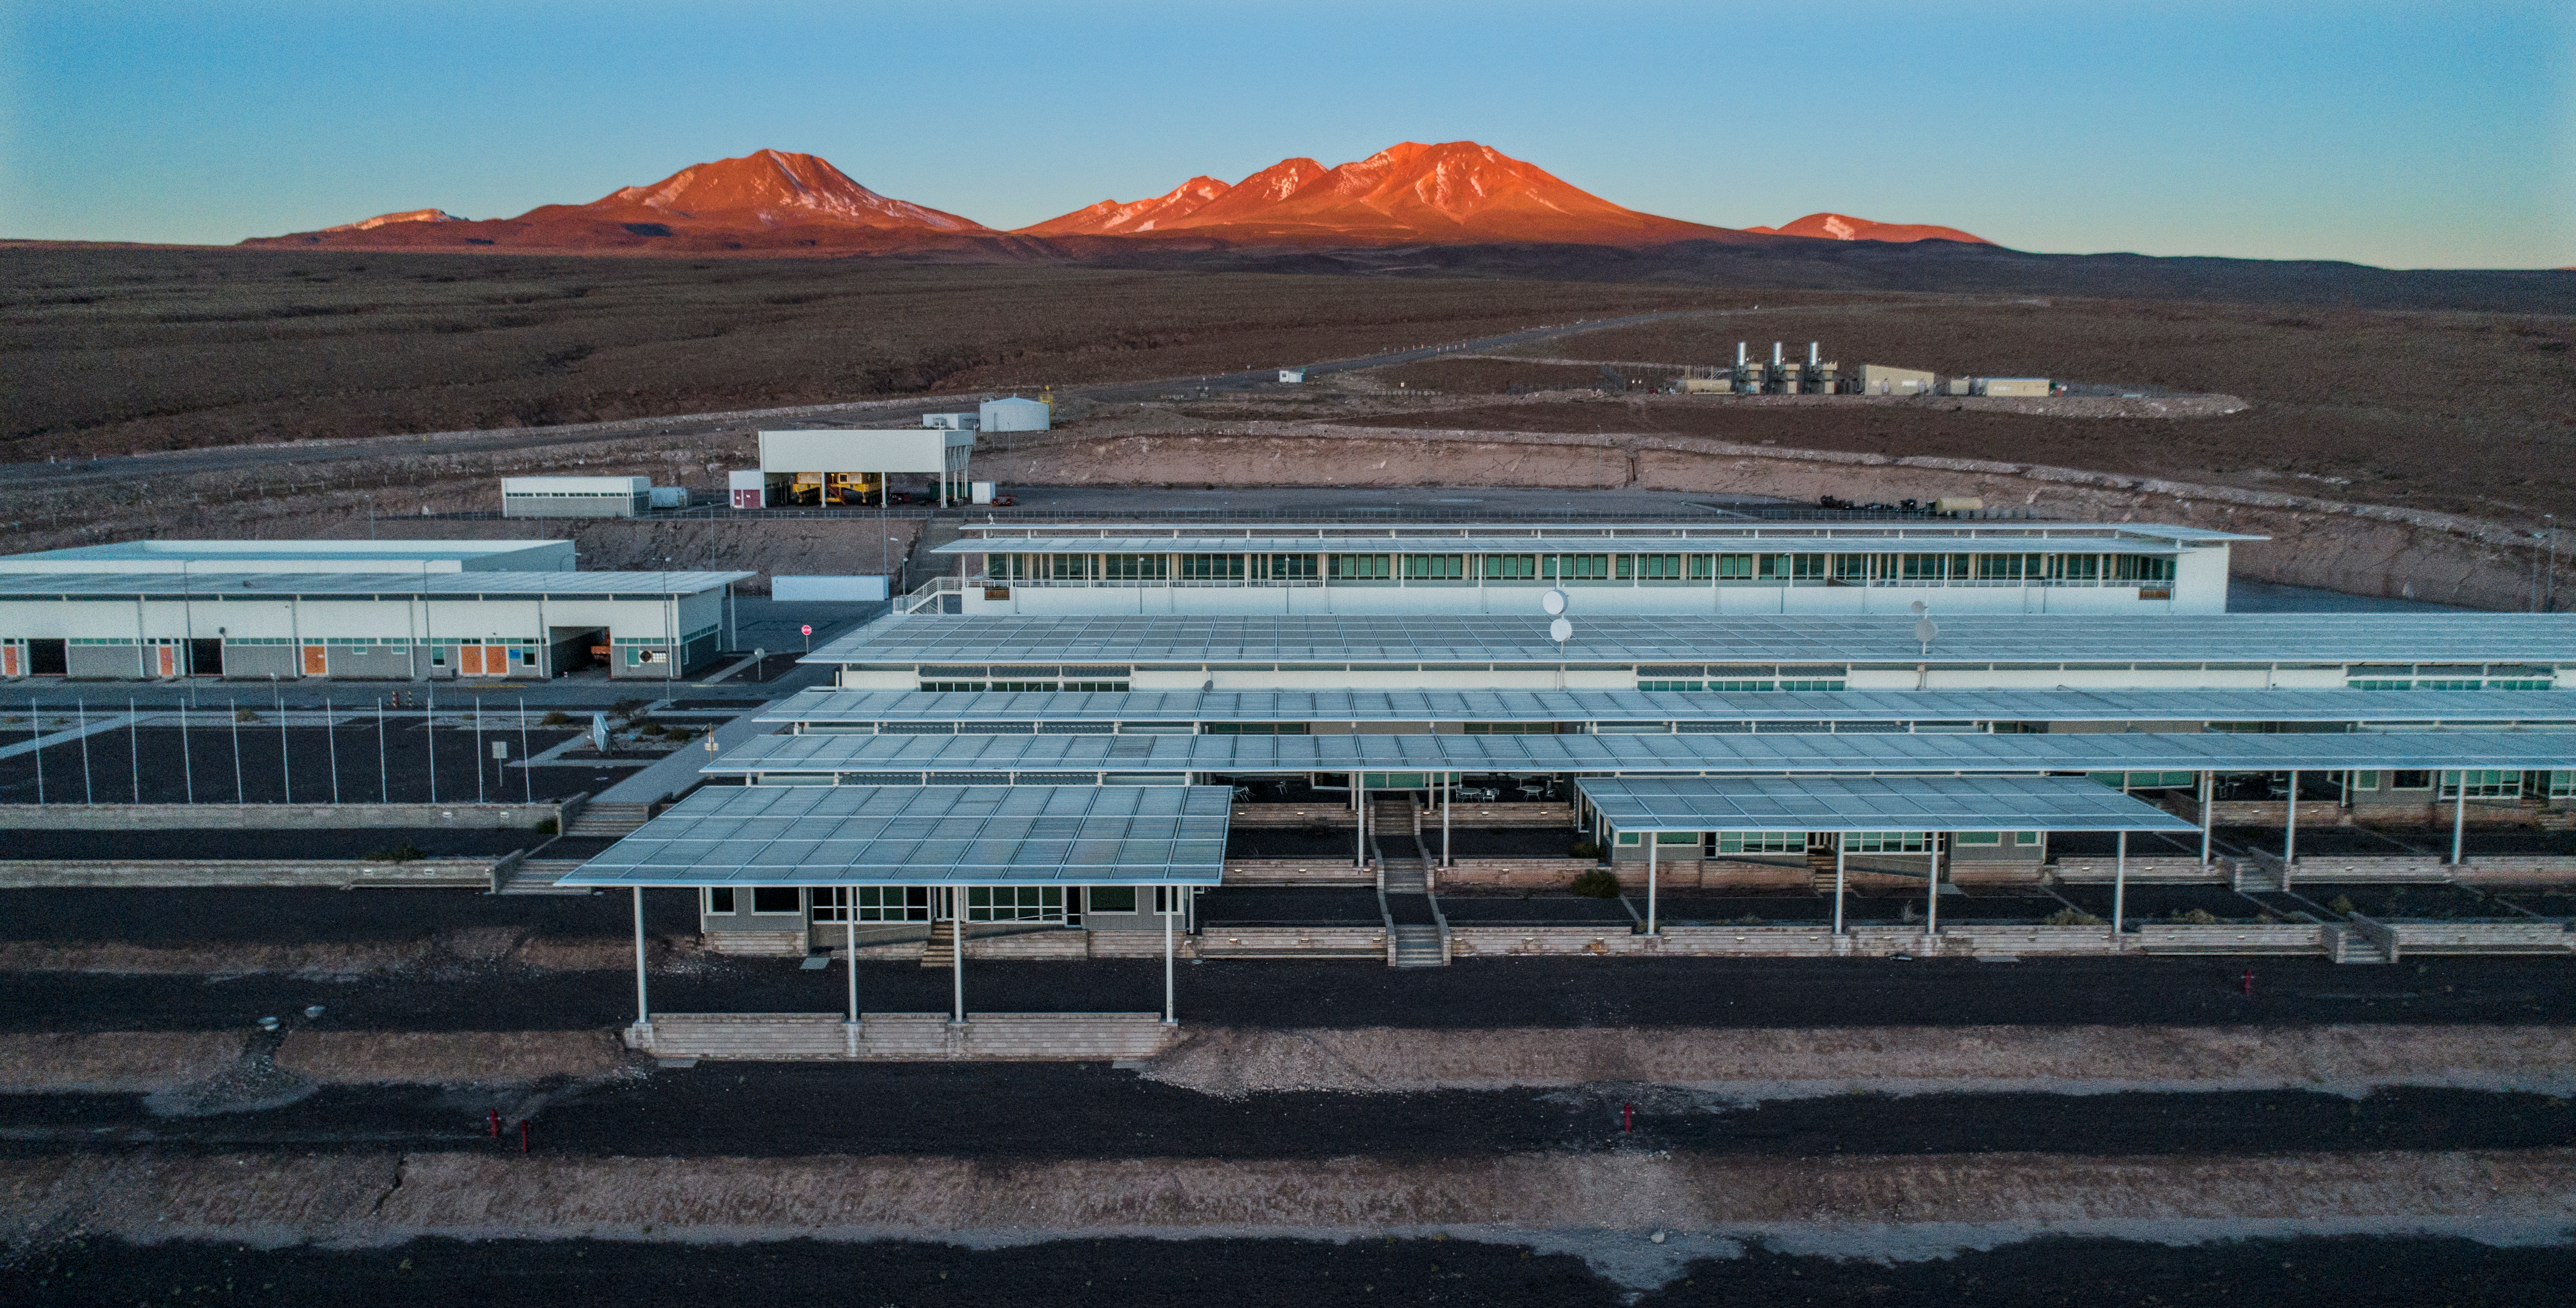

ALMA shutdown due to the Covid-19 pandemic in 2020

ALMA shutdown due to the Covid-19 pandemic in 2020. A Caretaking Team was in charge of guarding the observatory. A drone registered this images, accounting for the solitude of the ALMA base camp (OSF) and the antennas in the Chajnantor Plateau.

Credit: Ariel Marinkovic – X-CAM-ALMA (ESO/NAOJ/NRAO)